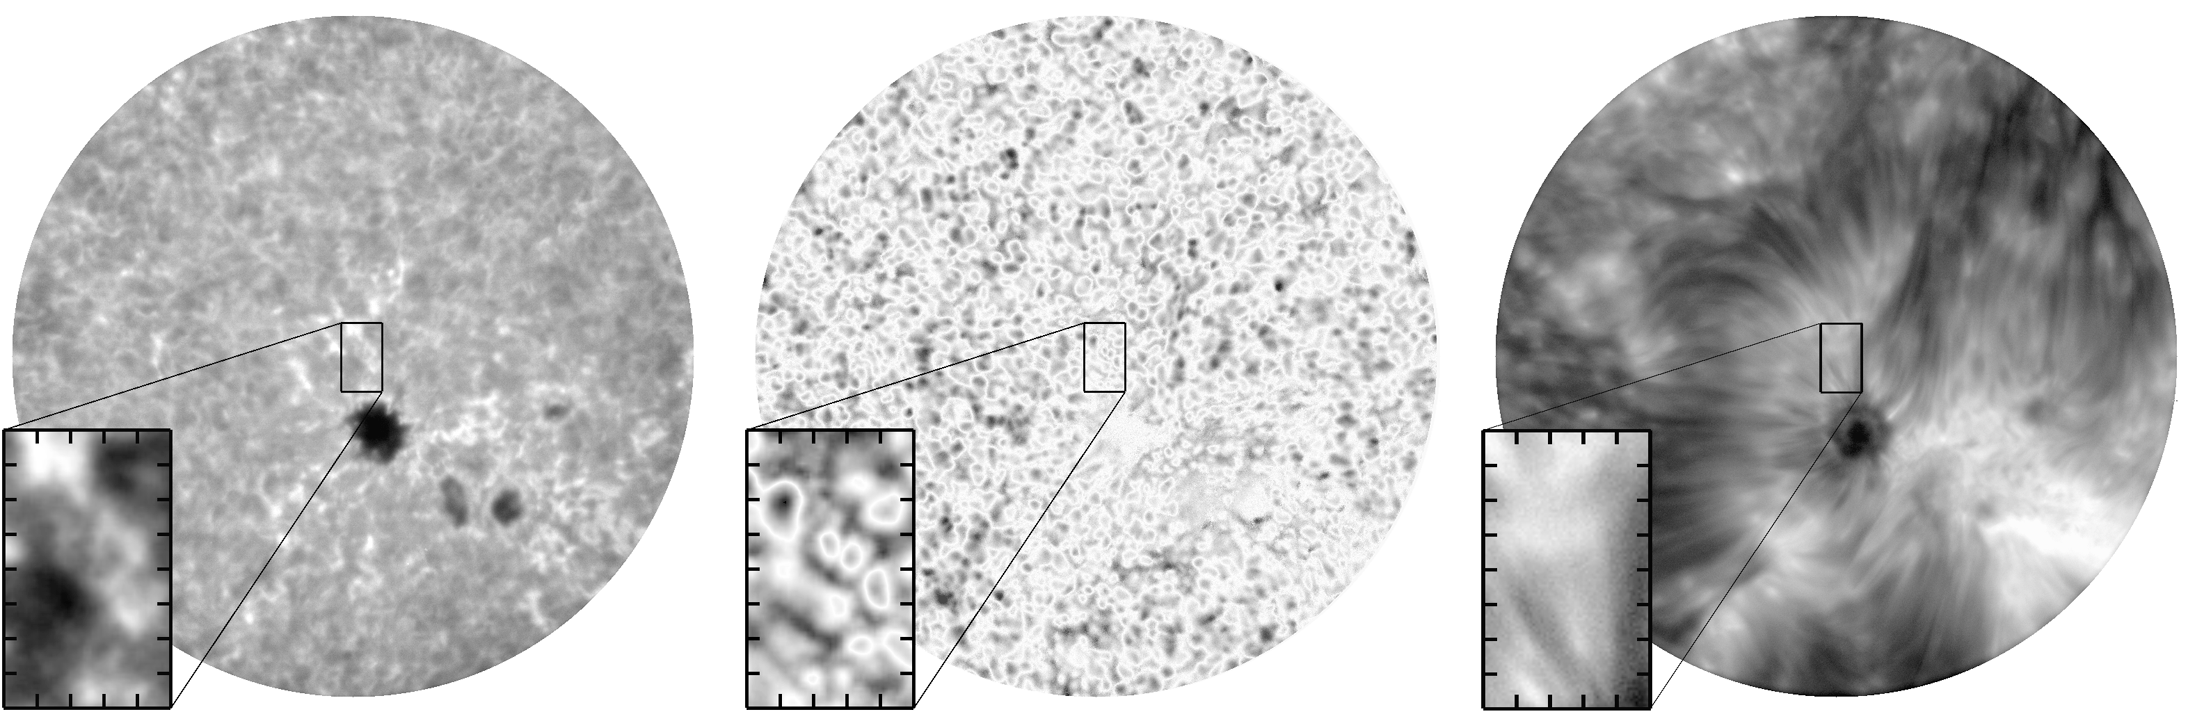

Granules, active regions, and prominences

Images obtained by the Interferometric BIdimensional Spectrometer (IBIS) immediately upon its installation at the Dunn Solar Telescope in June 2003. Left to right: line center intensity in Fe I 7090 angstroms; line center velocity in Fe I 7090 angstroms (scaled to +/-1.25 kilometers per second); line center intensity in Ca II 8542 angstroms. The full field of view is 80 arc seconds in diameter, and the box shows an enlargement of a 58 square arc second region near the center of the field.

See the December 2003 NOAO Newsletter (currently only available in PDF format).

Credit: NOIRLab/NSF/AURA